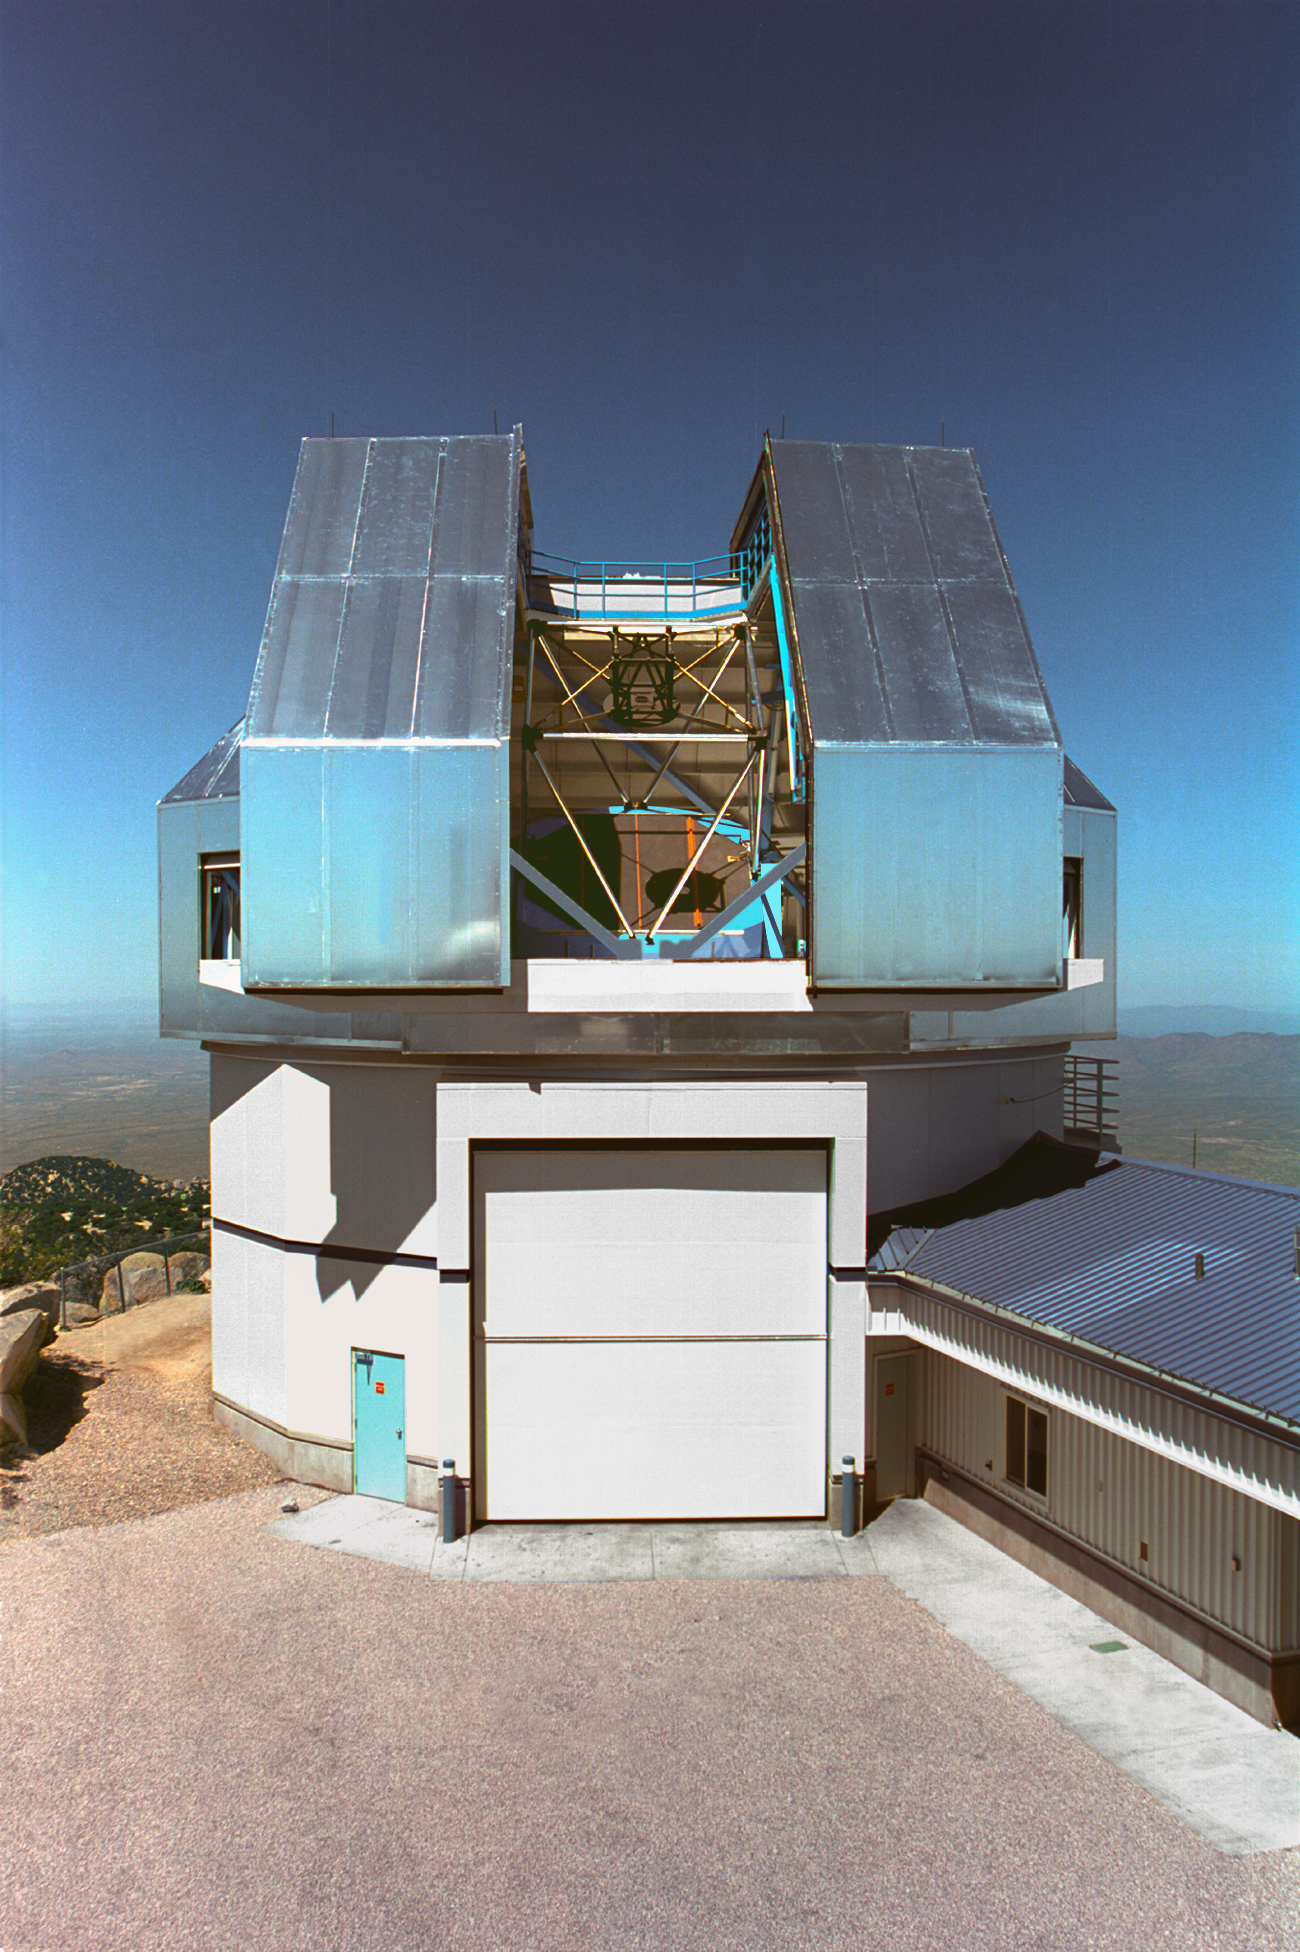

WIYN telescope

Exterior of the 3.5-meter WIYN telescope at the Kitt Peak National Observatory near Tucson, Arizona. The dome shutters are open to reveal the telescope itself.

Credit: NOIRLab/NSF/AURA